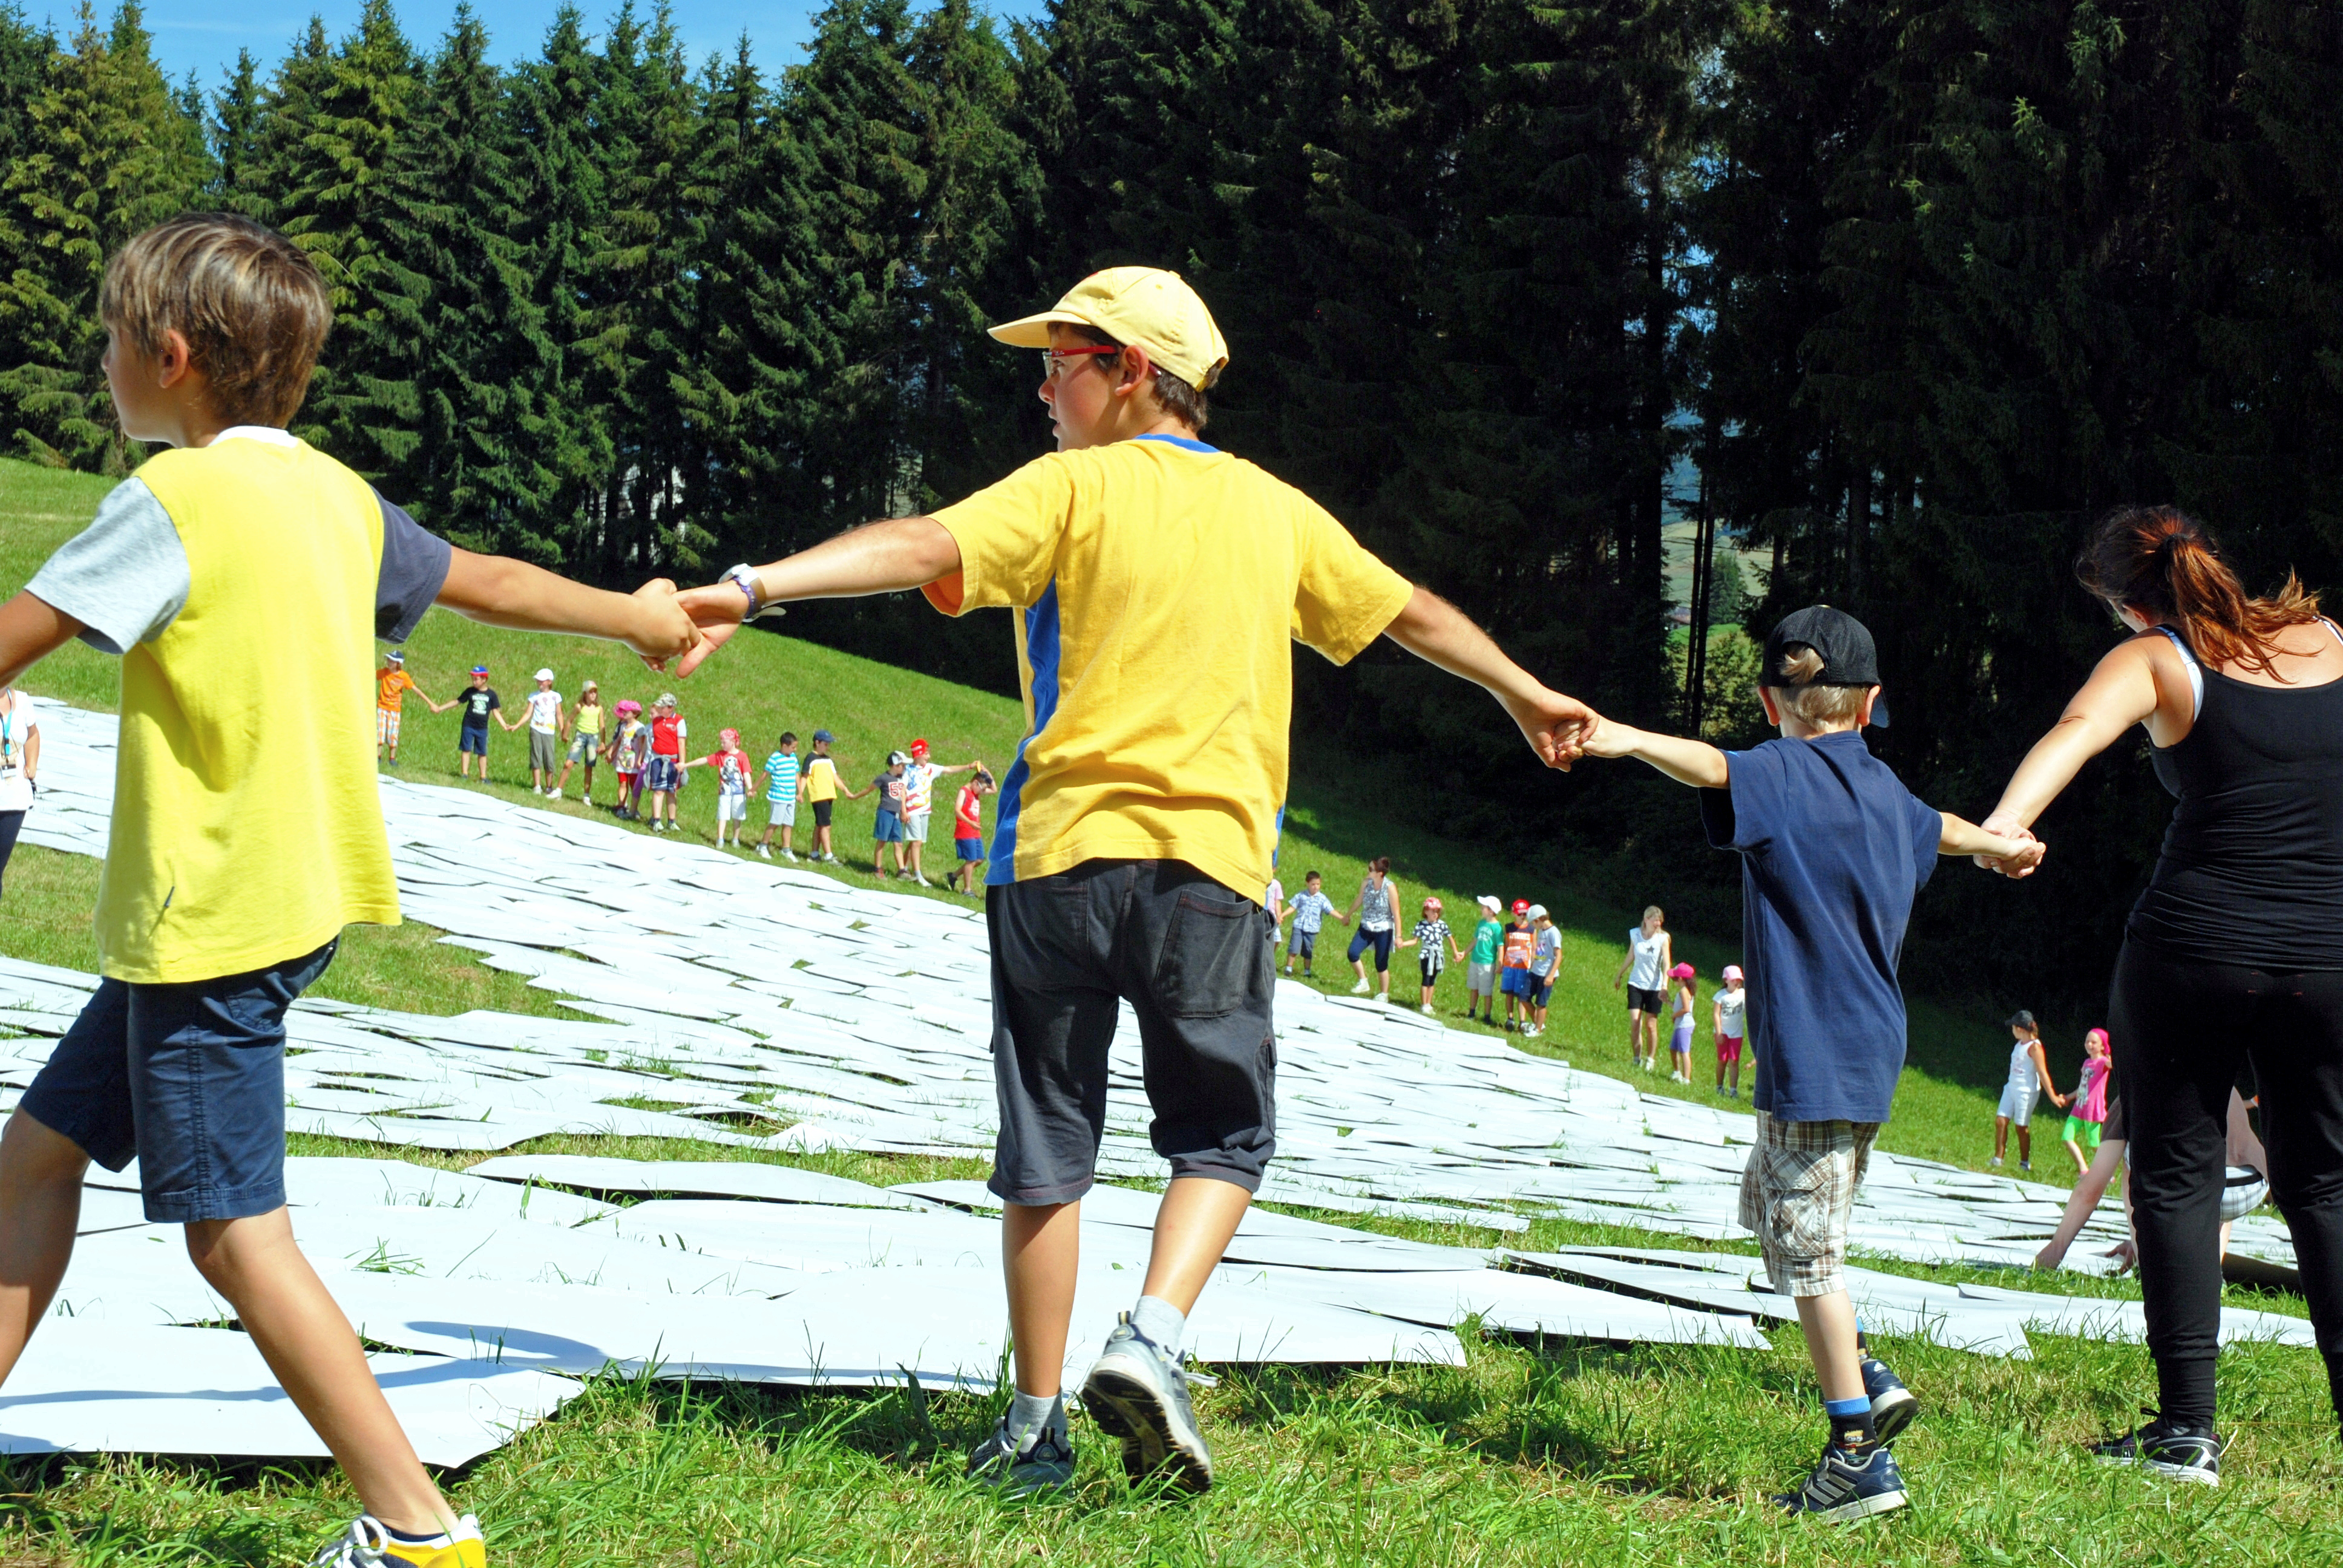

Celebrating the telescope of the future

Children circle the 1:1 scale model of the 39 metre primary mirror of the Extremely Large Telescope that they have constructed. The game was organised and played at the Osservatorio Astrofisico di Asiago — Asiago Astrophysical Observatory — part of the University of Padua near Asiago, Italy.

The game was originally played during the 2011 Open House Day at the ESO headquarters in Garching, Germany and uses 800 hexagonal pieces of card — each 1.4 metres in diameter — to represent each of the mirrors that together make up the huge primary mirror.

Credit: Rosella Spiga/ESO